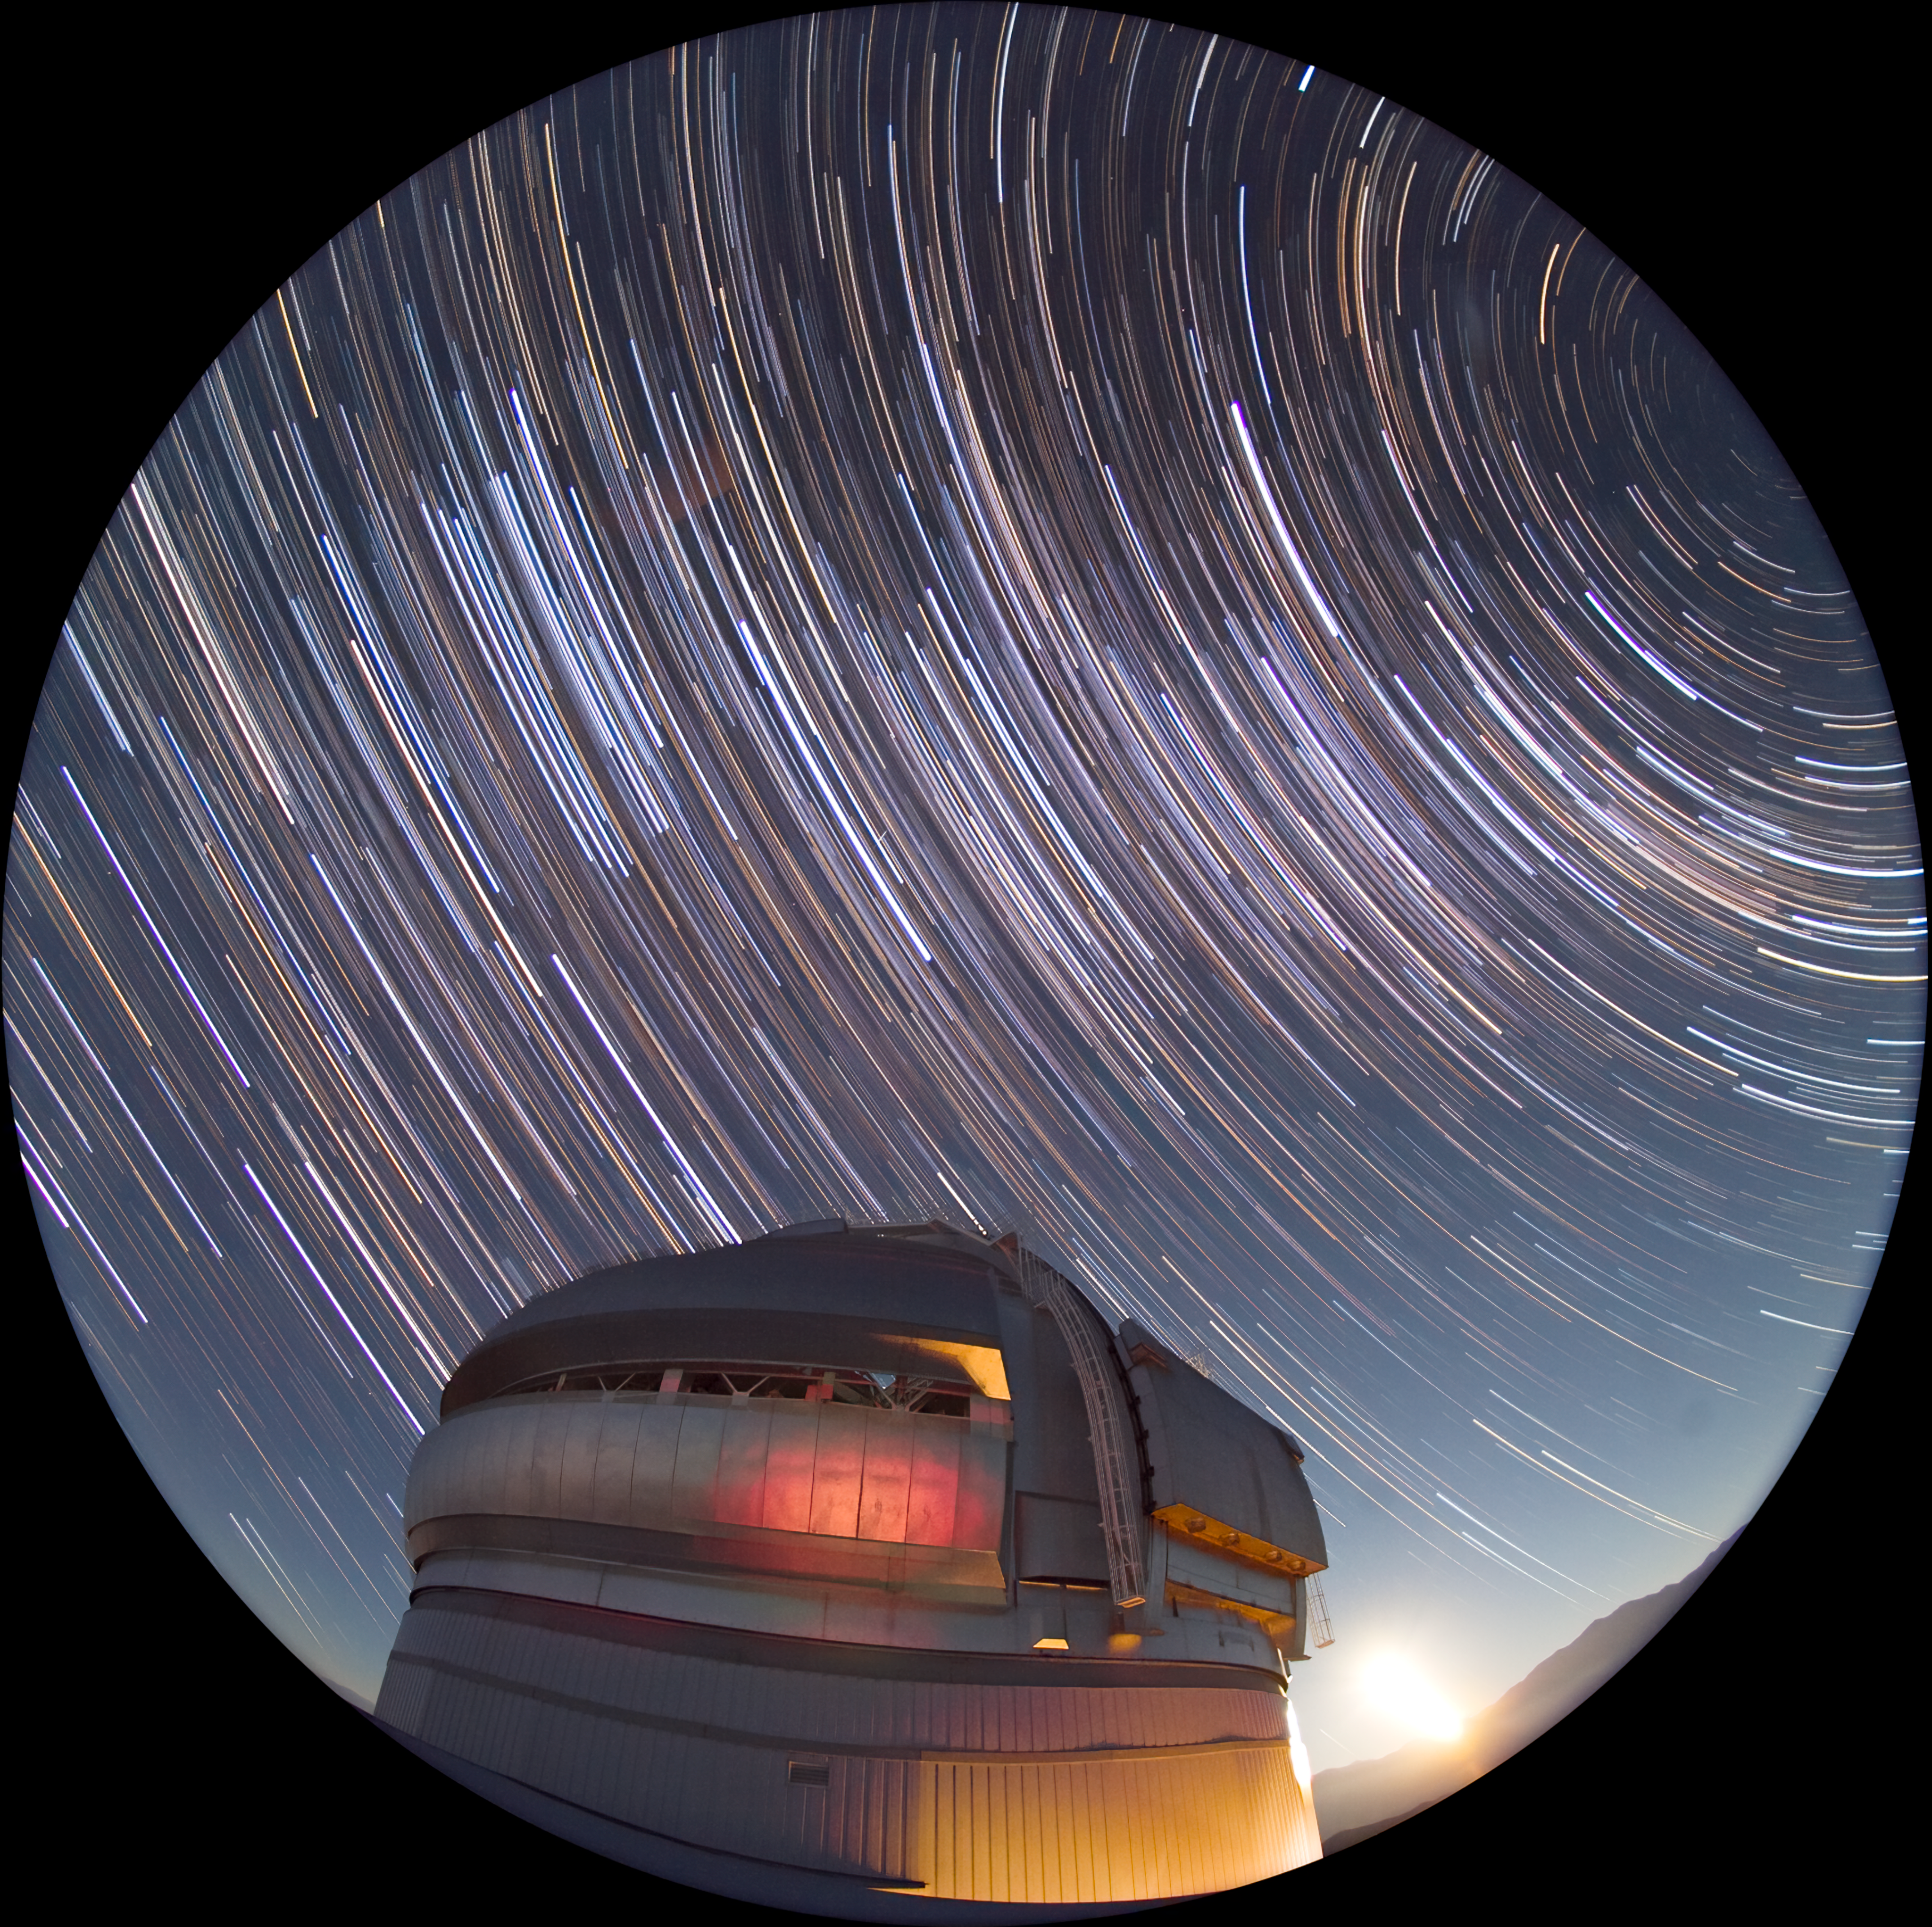

Gemini South Time Lapse

Here is a time lapse image of Gemini South with the moon rising.

Credit: International Gemini Observatory/AURA/ K. Pu'uohau-Pummill